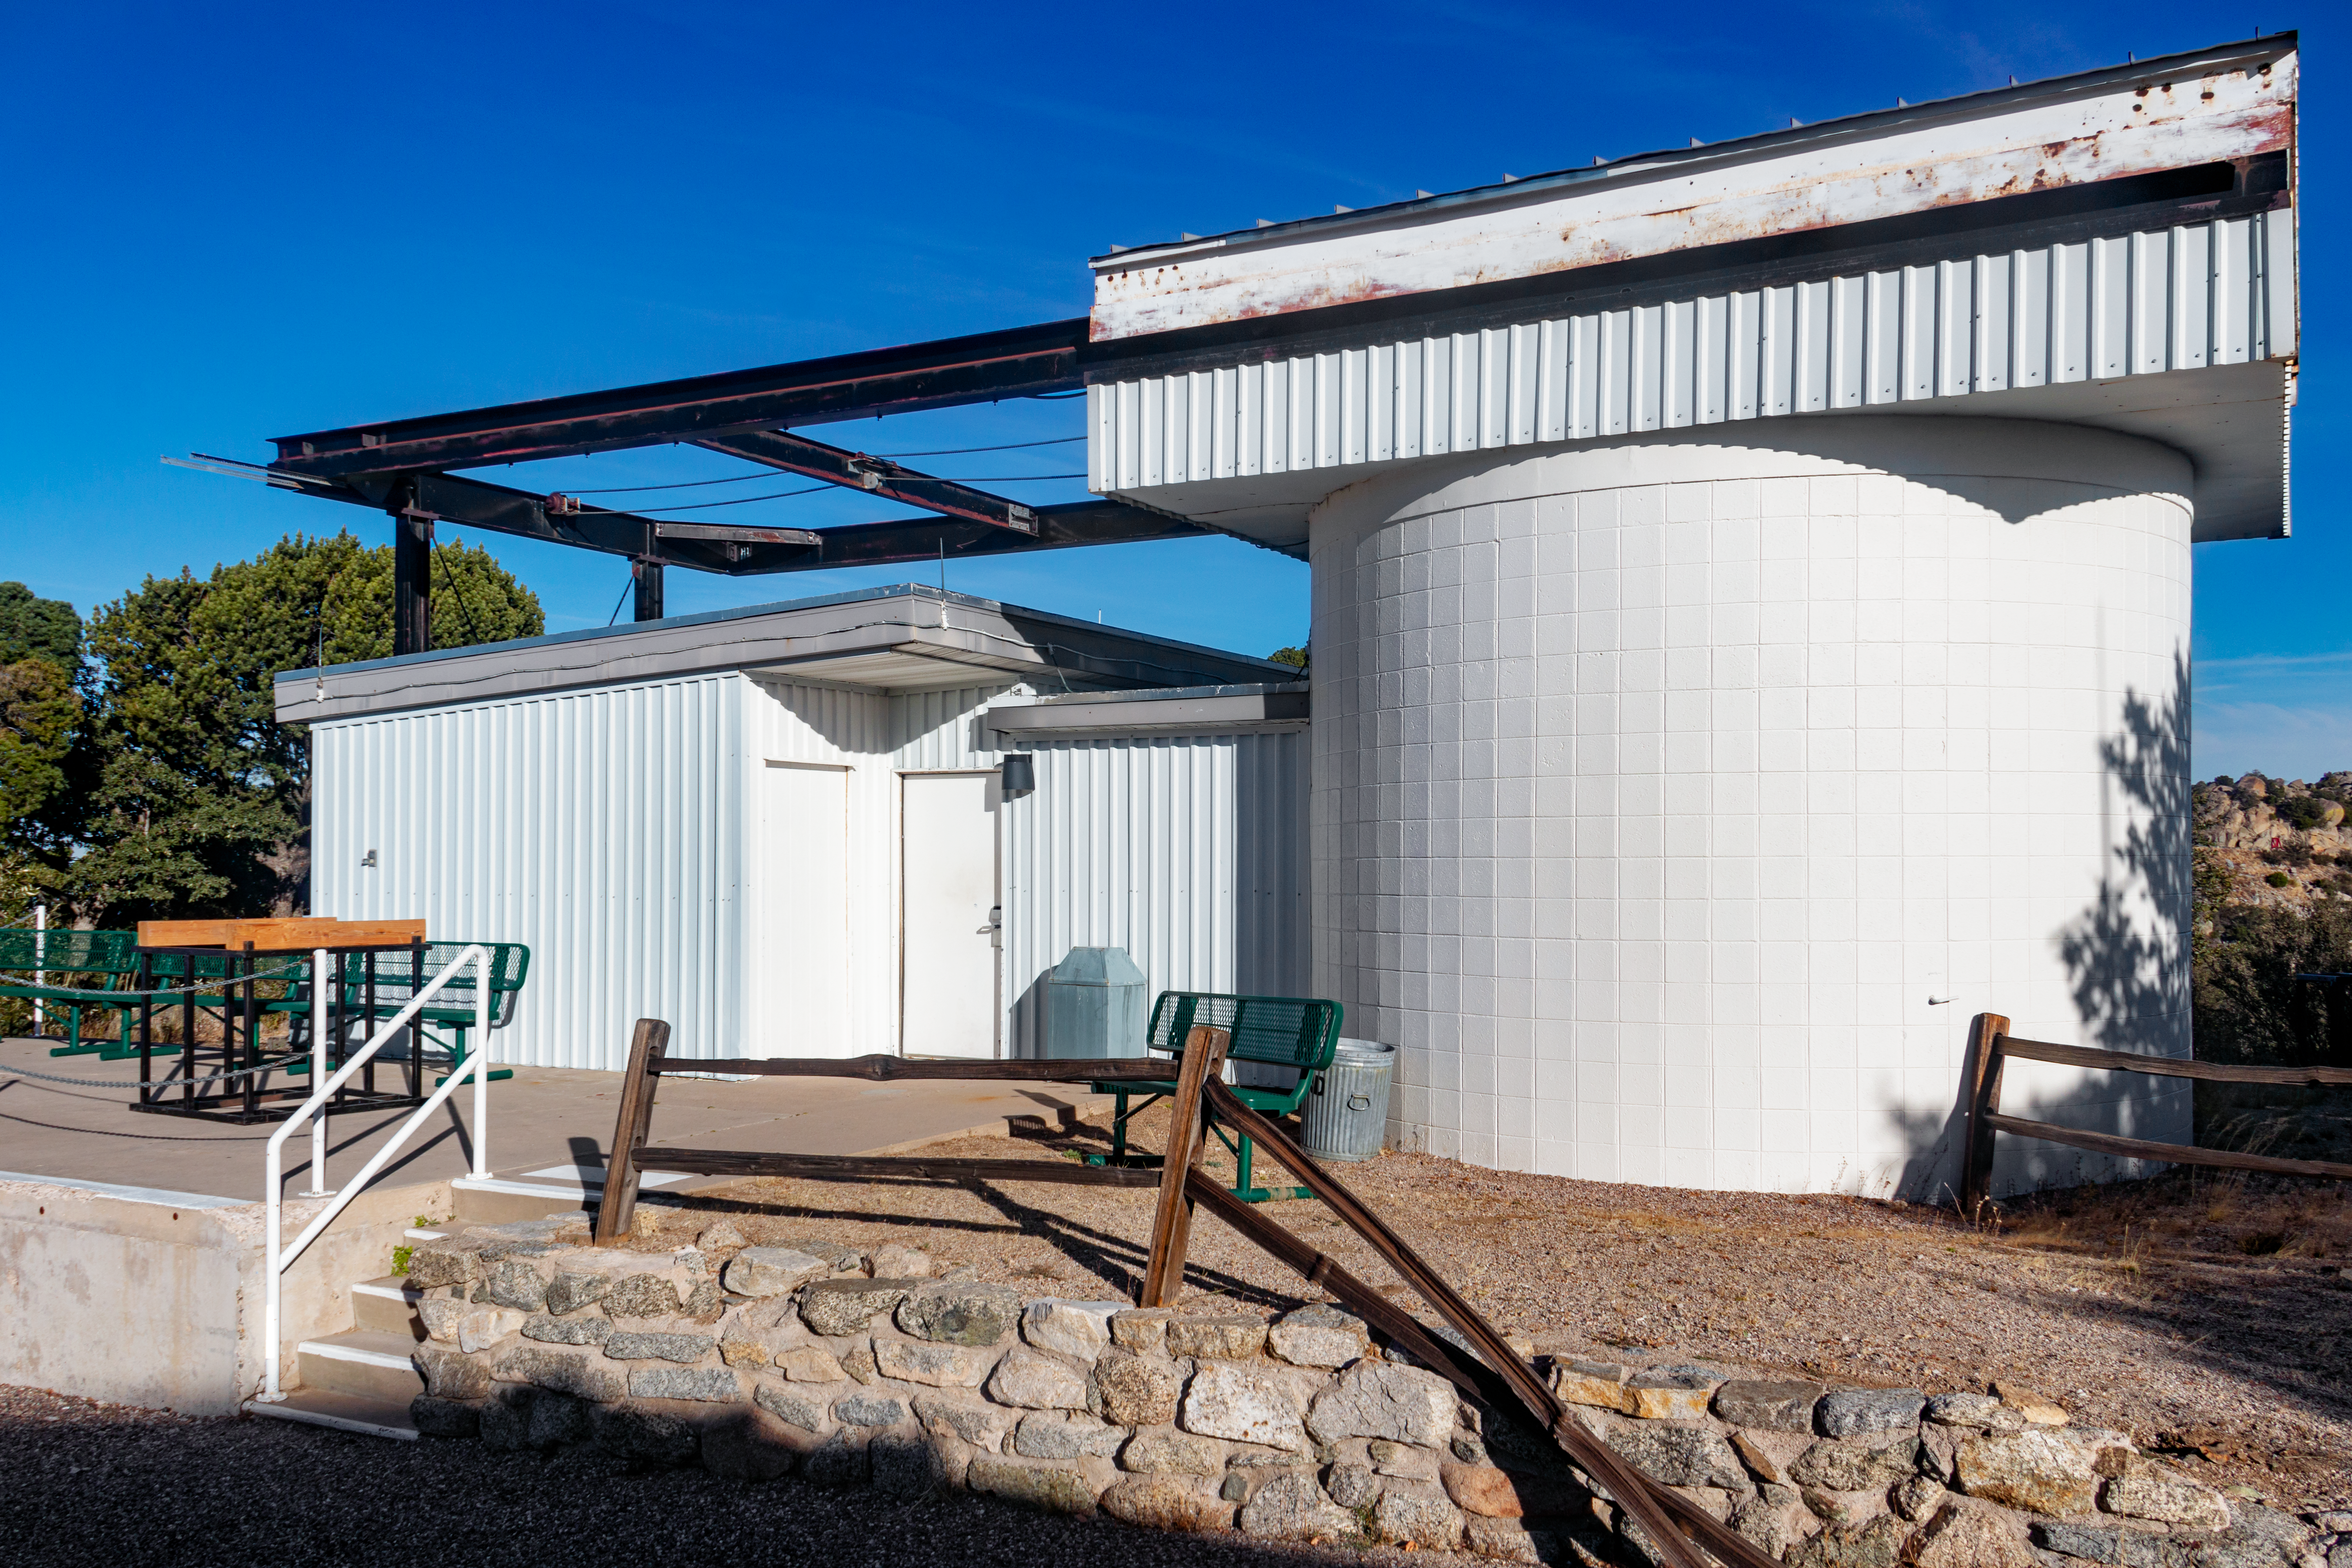

Kitt Peak Visitor Center Roll Off Roof Observatory

The Kitt Peak National Observatory's Visitor Center Roll Off Roof Observatory, shown here, is dedicated to public night observing program, astronomy workshops and overnight telescope observing program. It contains a 0.5-meter Ritchey-Chrétien telescope which can be used for viewing or photography.

Credit: NOIRLab/AURA/NSF